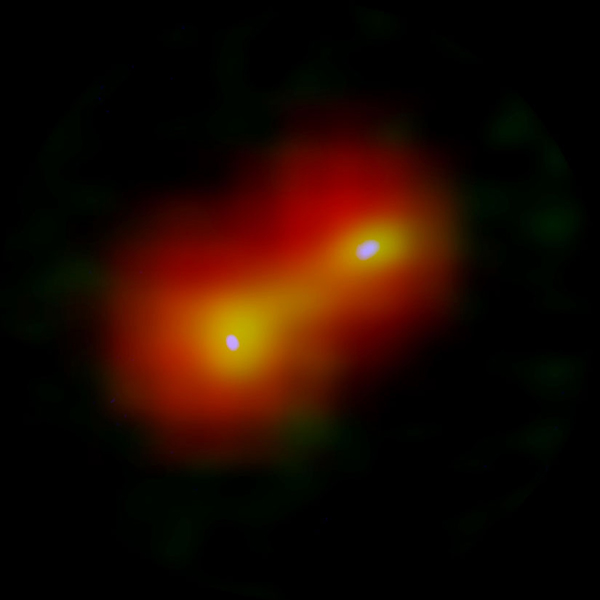

ALMA revealed the disks around two stars

Composite image of the very young baby twin star system IRAS 04191+1523. ALMA revealed the disks around two stars (white) and a common gas envelope (yellow). Red color shows the distribution of a dense cloud seen in far infrared light observed by the Herschel Space Observatory.

Credit: ALMA (ESO/NAOJ/NRAO), Lee et al., ESA/Herschel/PACS